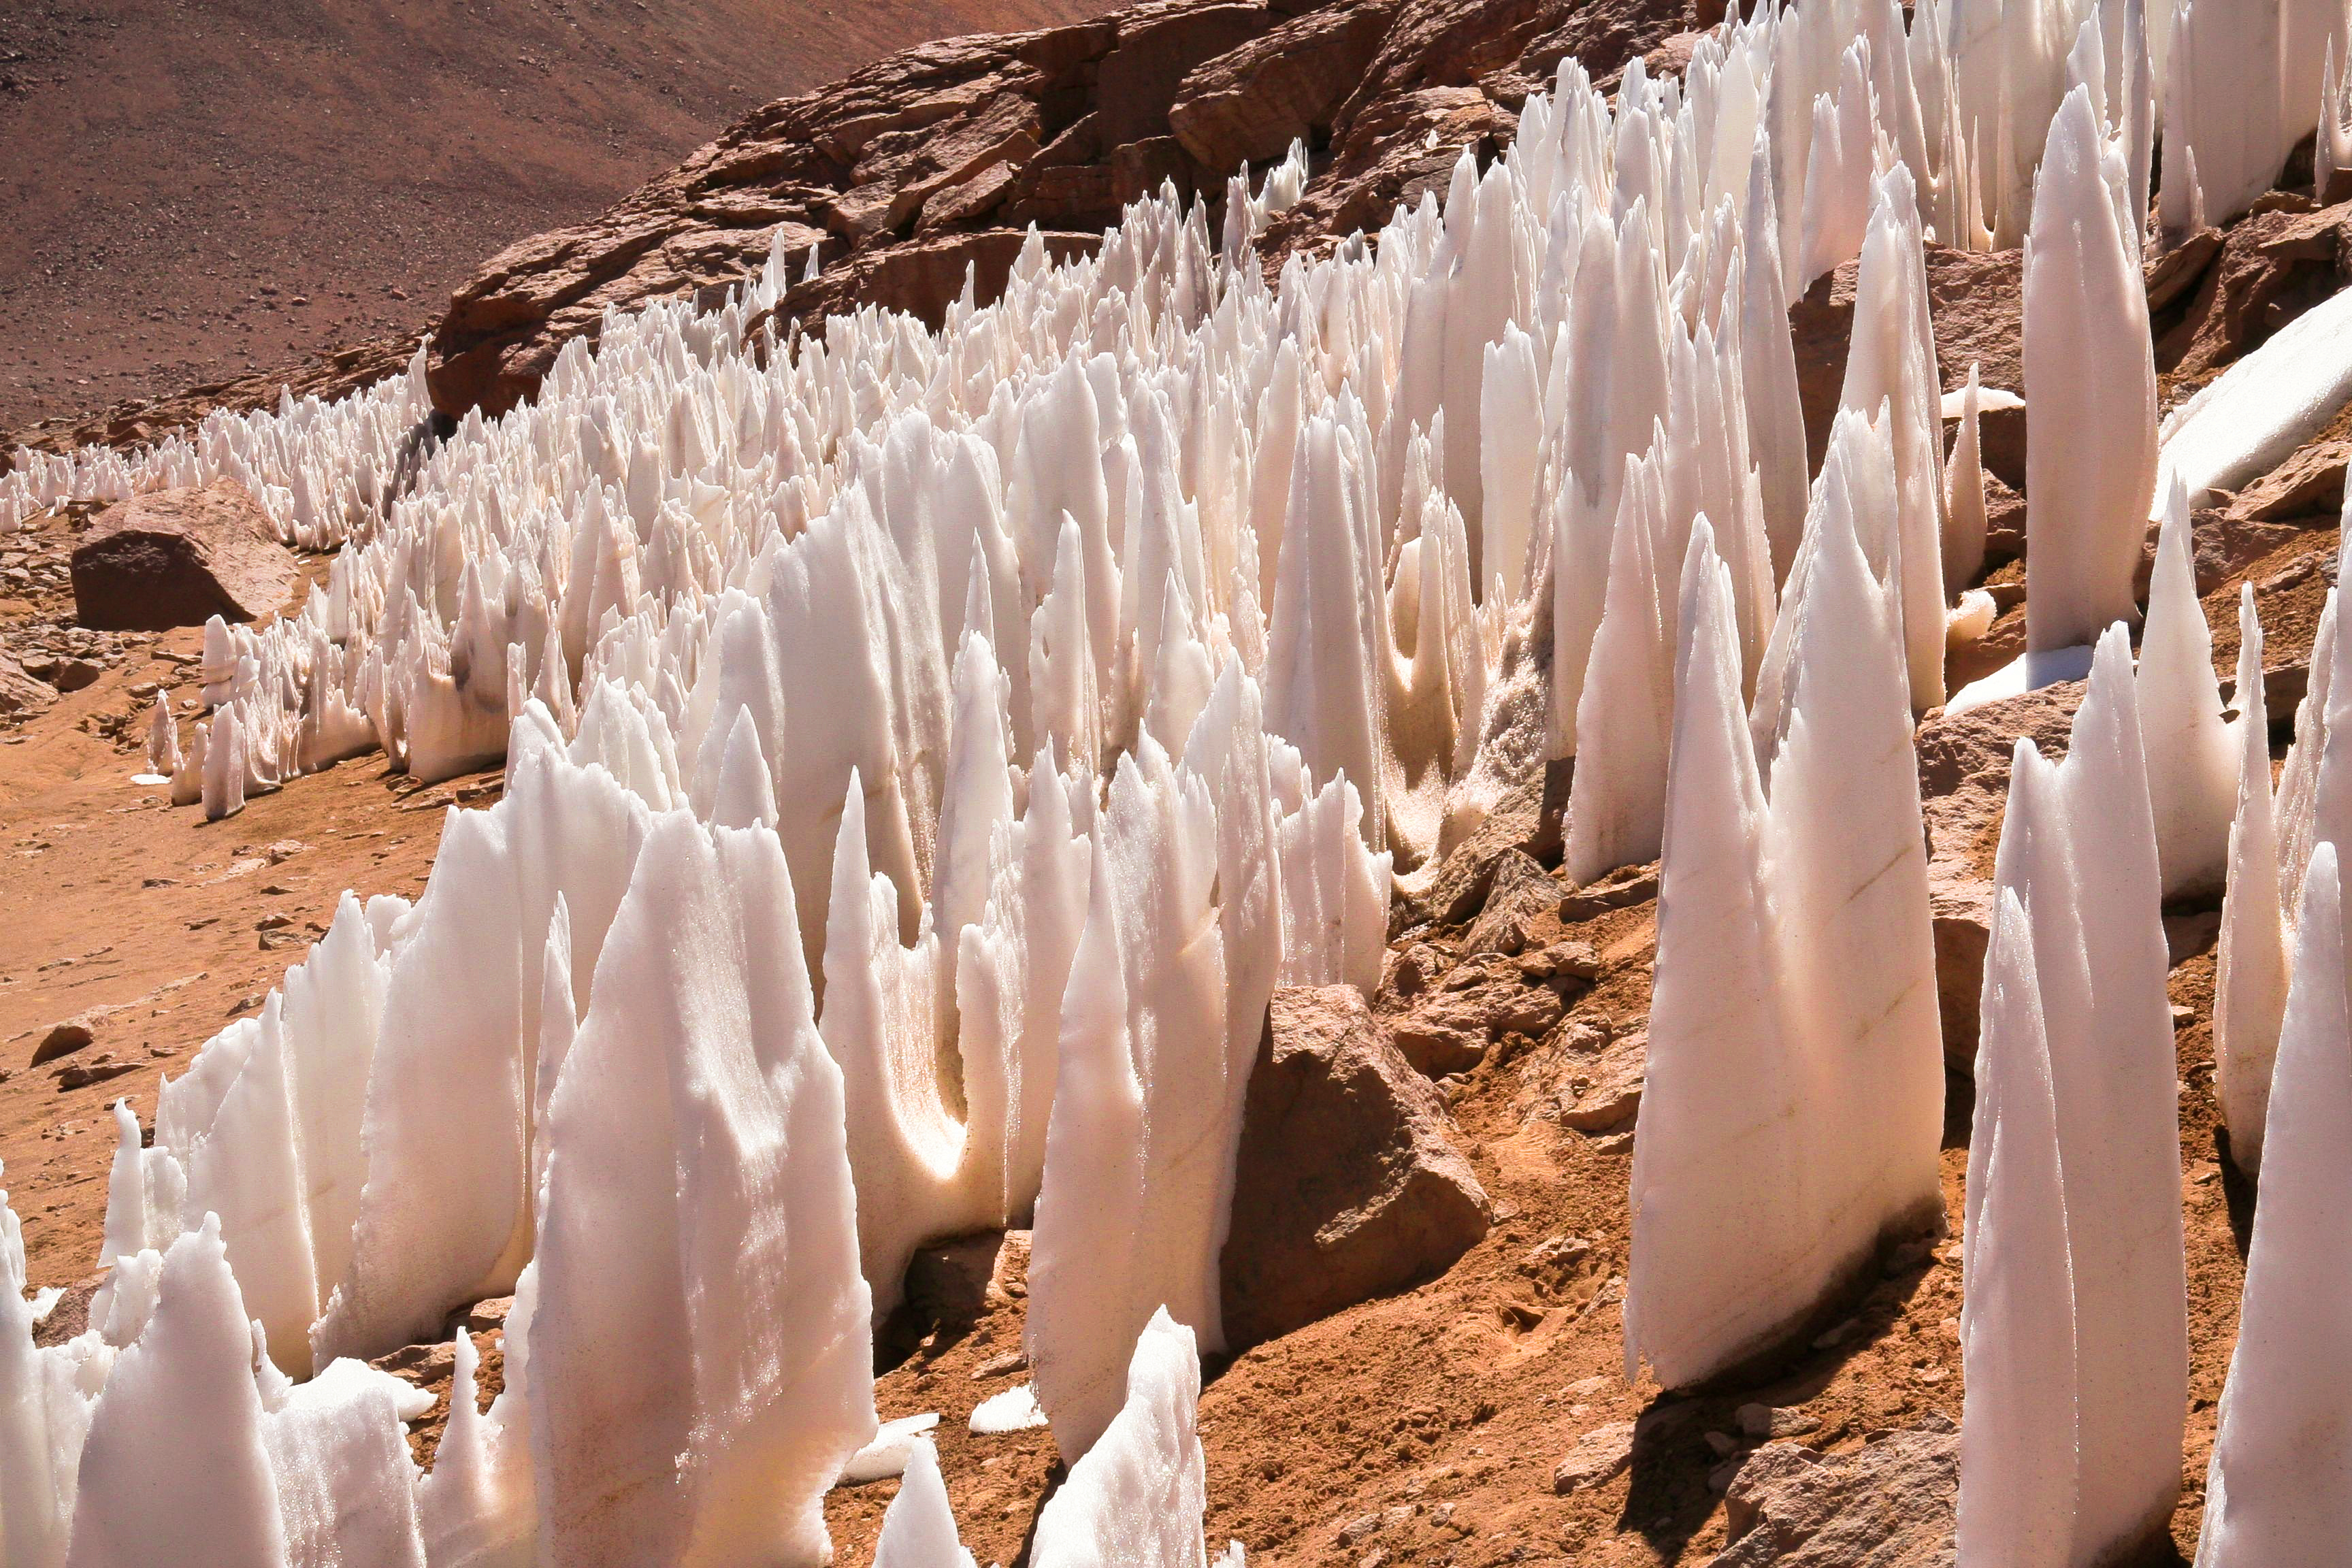

APEX image calendar, March 2010 — Penitent ice

On the dry Chajnantor plateau near the APEX telescope, ice and snow form strange straight shapes, reminiscent of cave rock structures. The sunlight will eventually melt them away, leaving the area as dry as ever.

Credit: M. Lortholary/CEA/APEX (MPIfR/ESO/OSO)